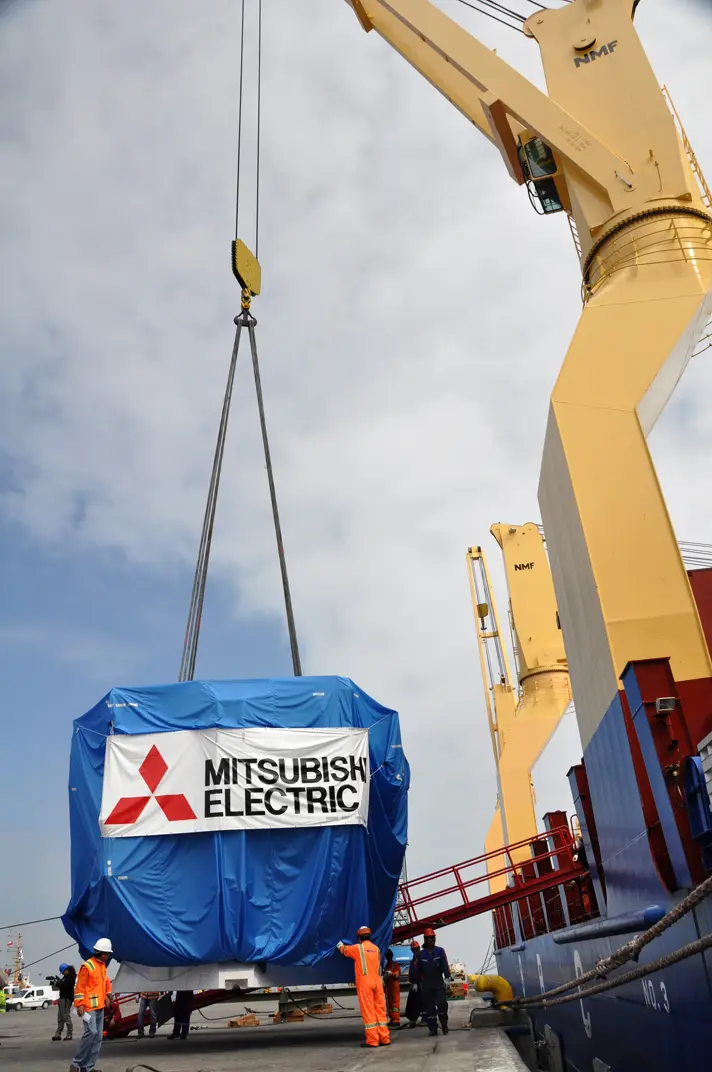

Antenna arrived in Mejillones

On October 28, 2009, the first Japanese 7-meter antenna arrived in Mejillones.

Credit: Ralph Bennett - ALMA (ESO / NAOJ / NRAO)